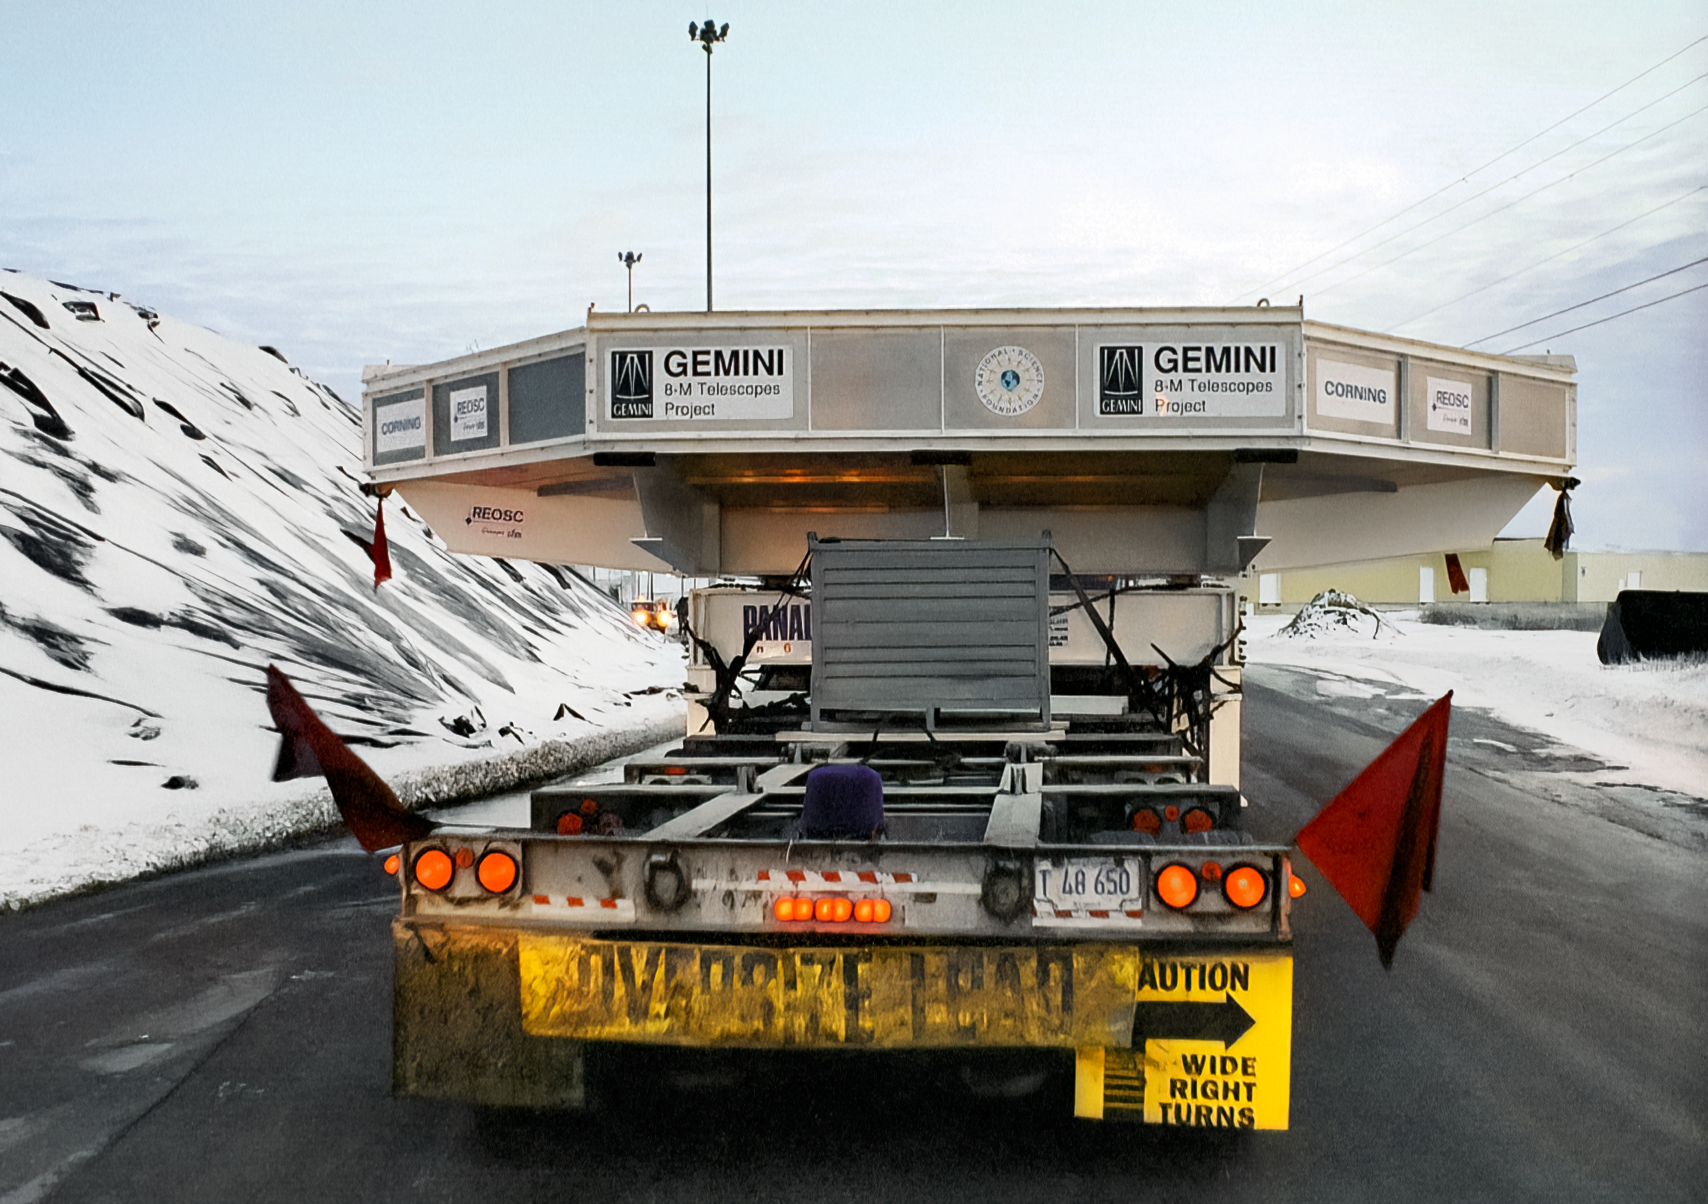

Transporting Gemini's Primary Mirror

The 8-meter primary mirror meant for one of the International Gemini Observatory's twin telescopes is being transported from the Corning plant in New York to the Port of Ogdensburg. The mirror is en route to the REOSC polishing facility in France. This image was captured in December 1995.

Credit: NOIRLab/NSF/AURA